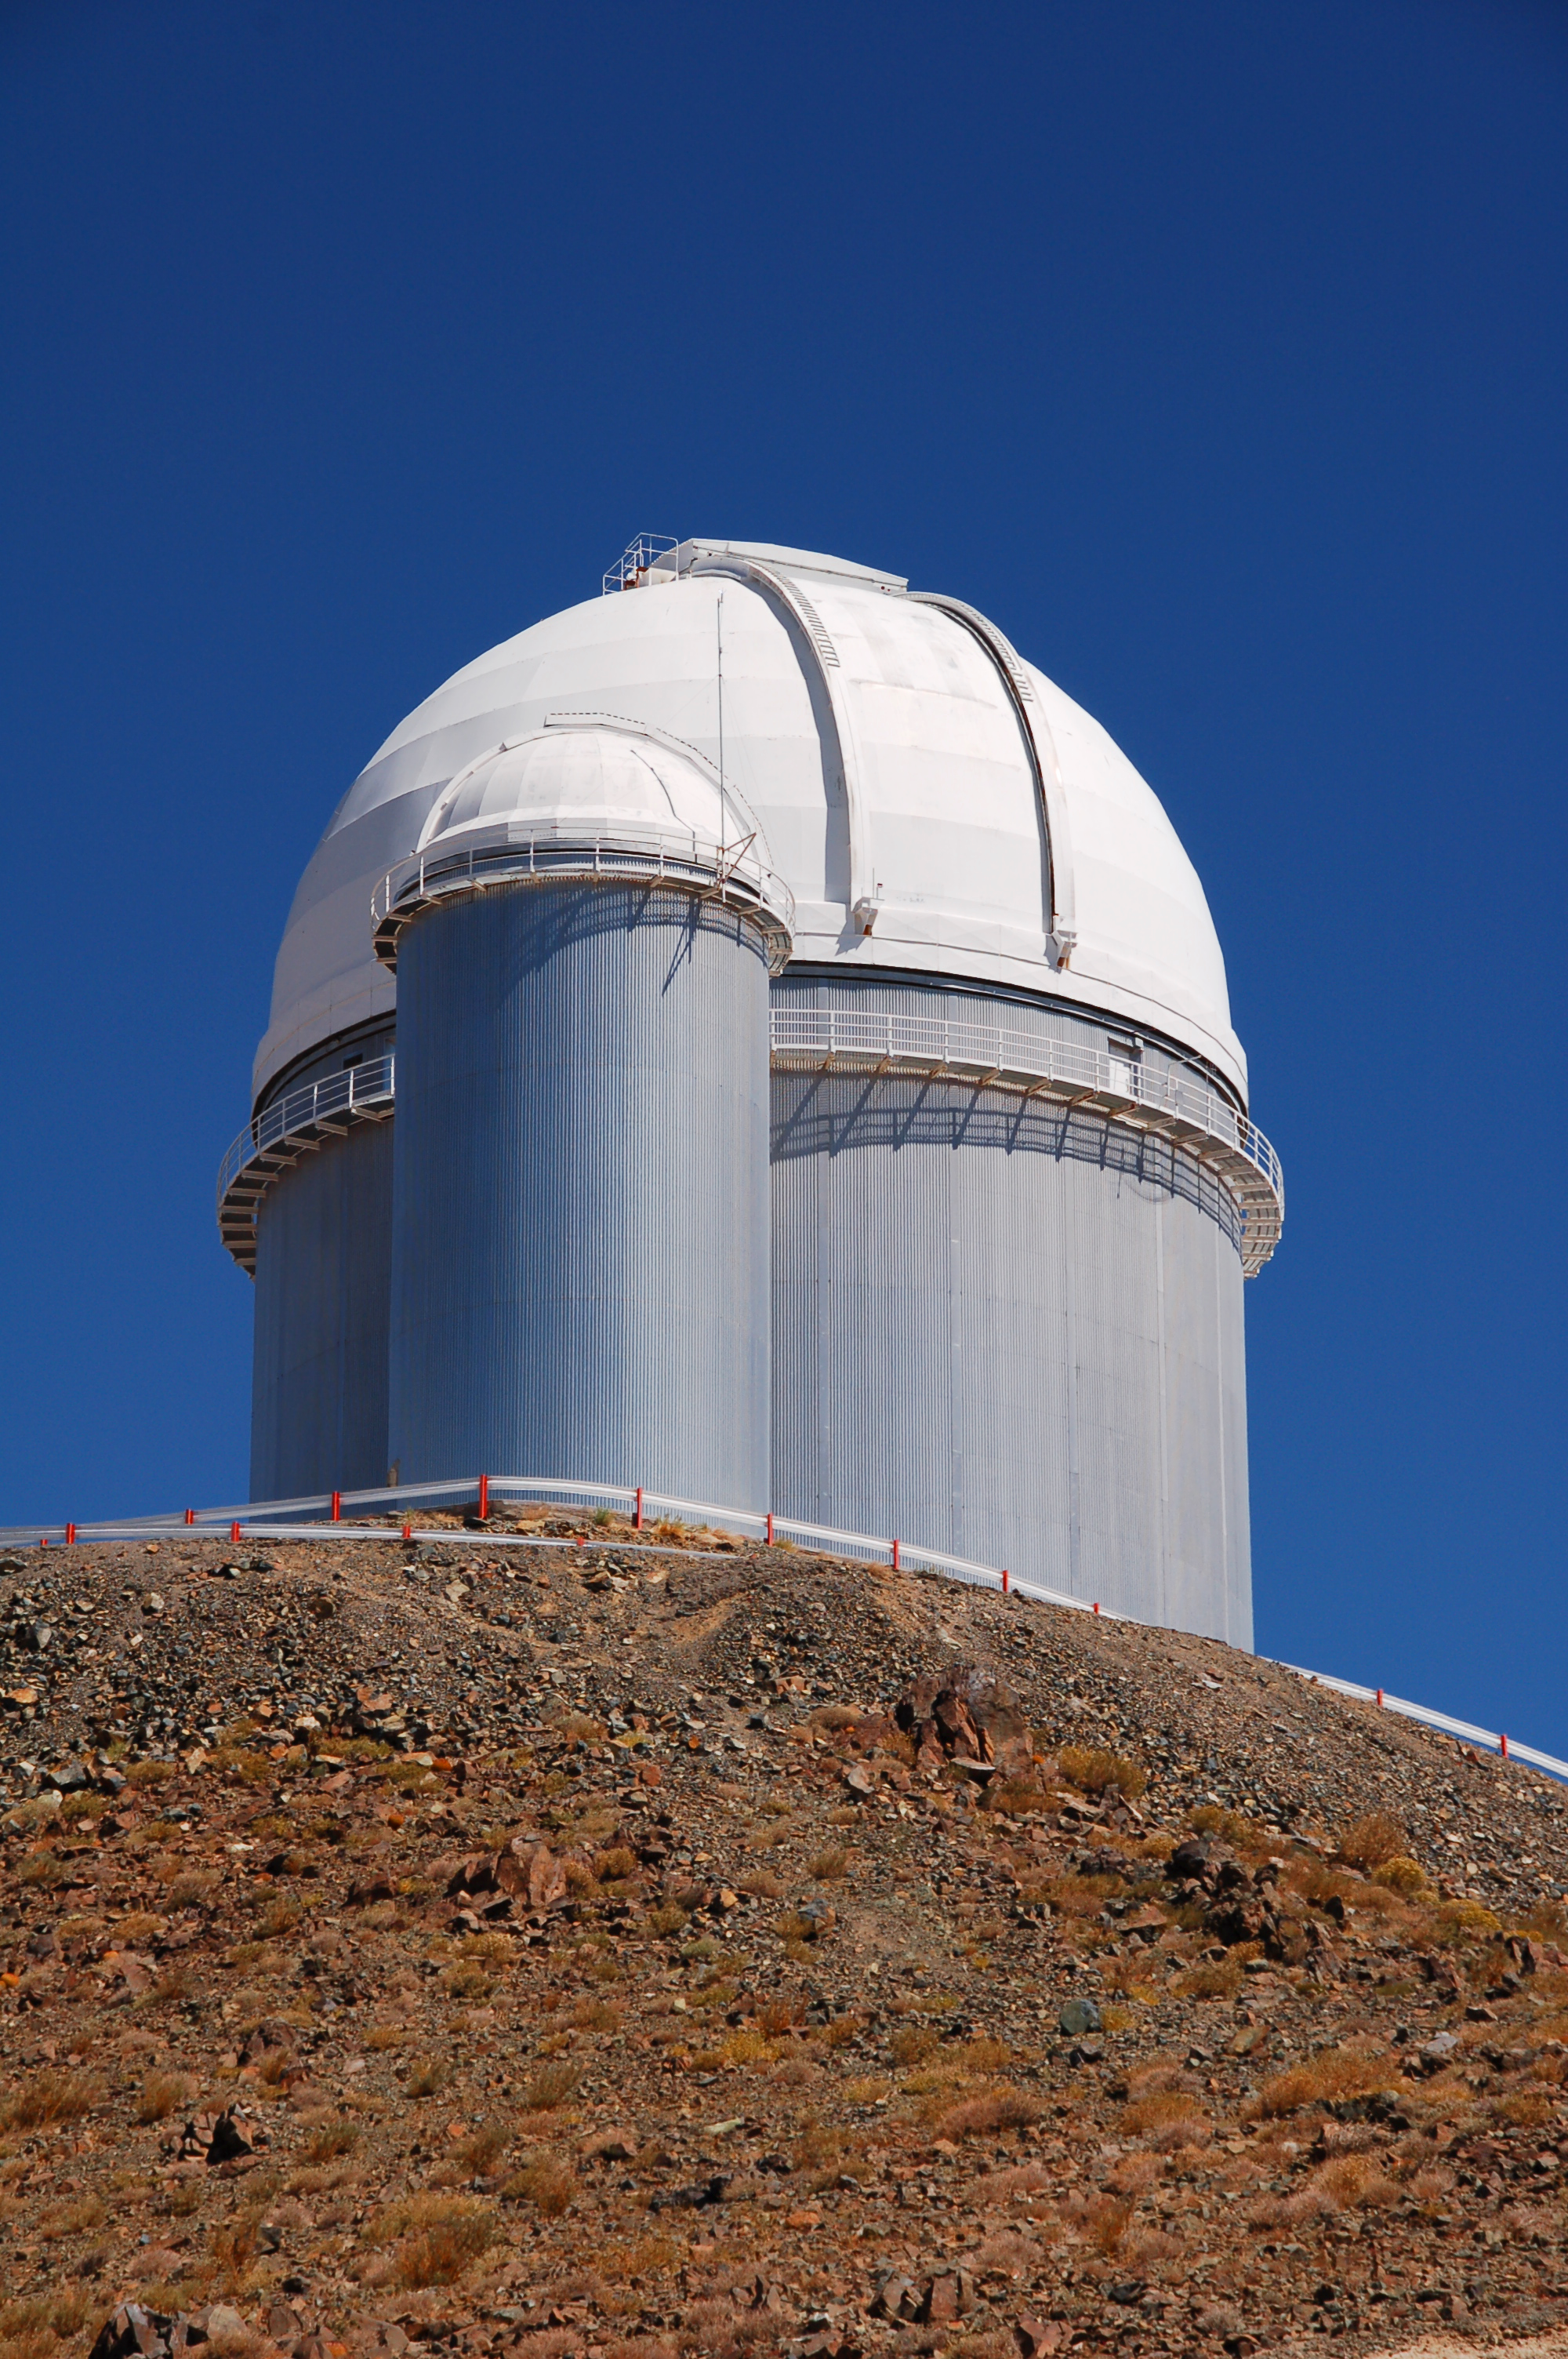

ESO 3.6-metre telescope at La Silla

The ESO 3.6-metre telescope at ESO's La Silla observatory. La Silla, in the southern part of the Atacama desert of Chile was ESO's first observation site. The site is set 2400 metres above sea level, providing excellent observing conditions. ESO operates the ESO 3.6-m telescope, the New Technology Telescope (NTT), and the MPG/ESO 2.2-metre telescope at La Silla. La Silla also hosts national telescopes, such as the Swiss 1.2-metre Leonhard Euler Telescope and the Danish 1.54-metre telescope.

Credit: ESO